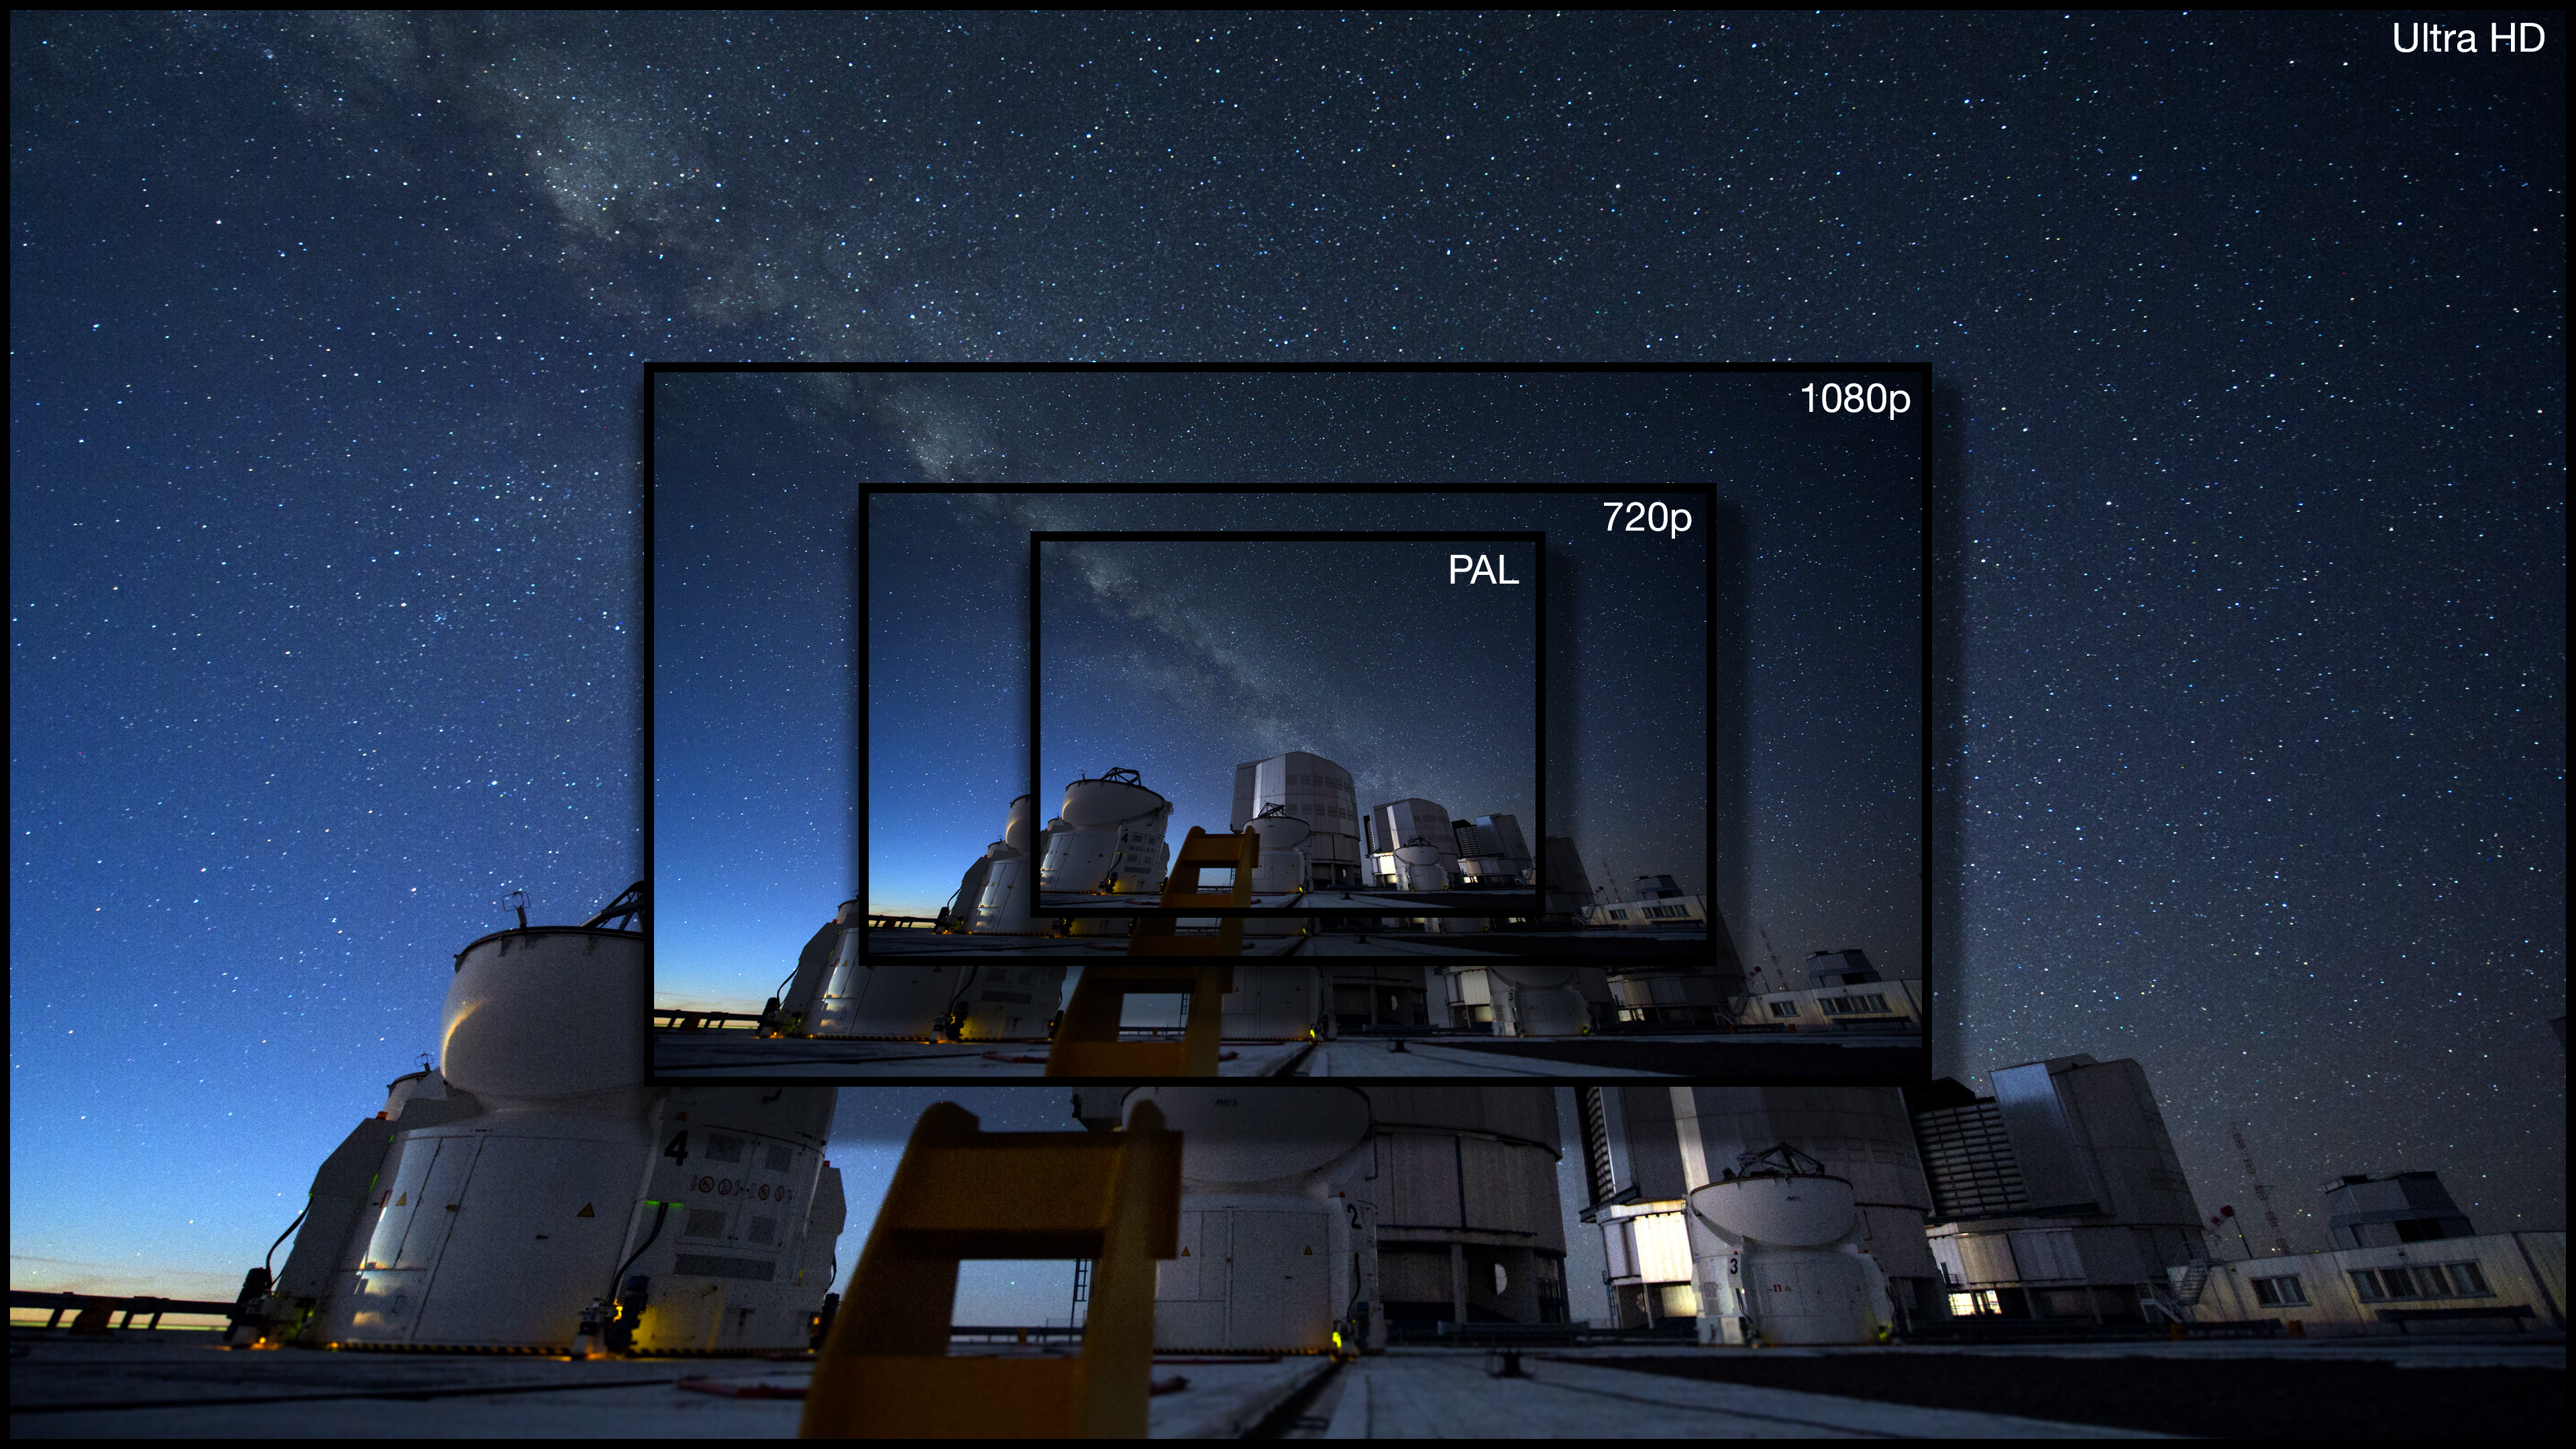

Illustration the advantage of the Ultra HD format for video compared to other formats

This picture compares a view of the same object with Ultra HD format and the standard 1080p and 720p HDTV formats. The spectacular gain in quality of the new format is very apparent.

Credit: ESO